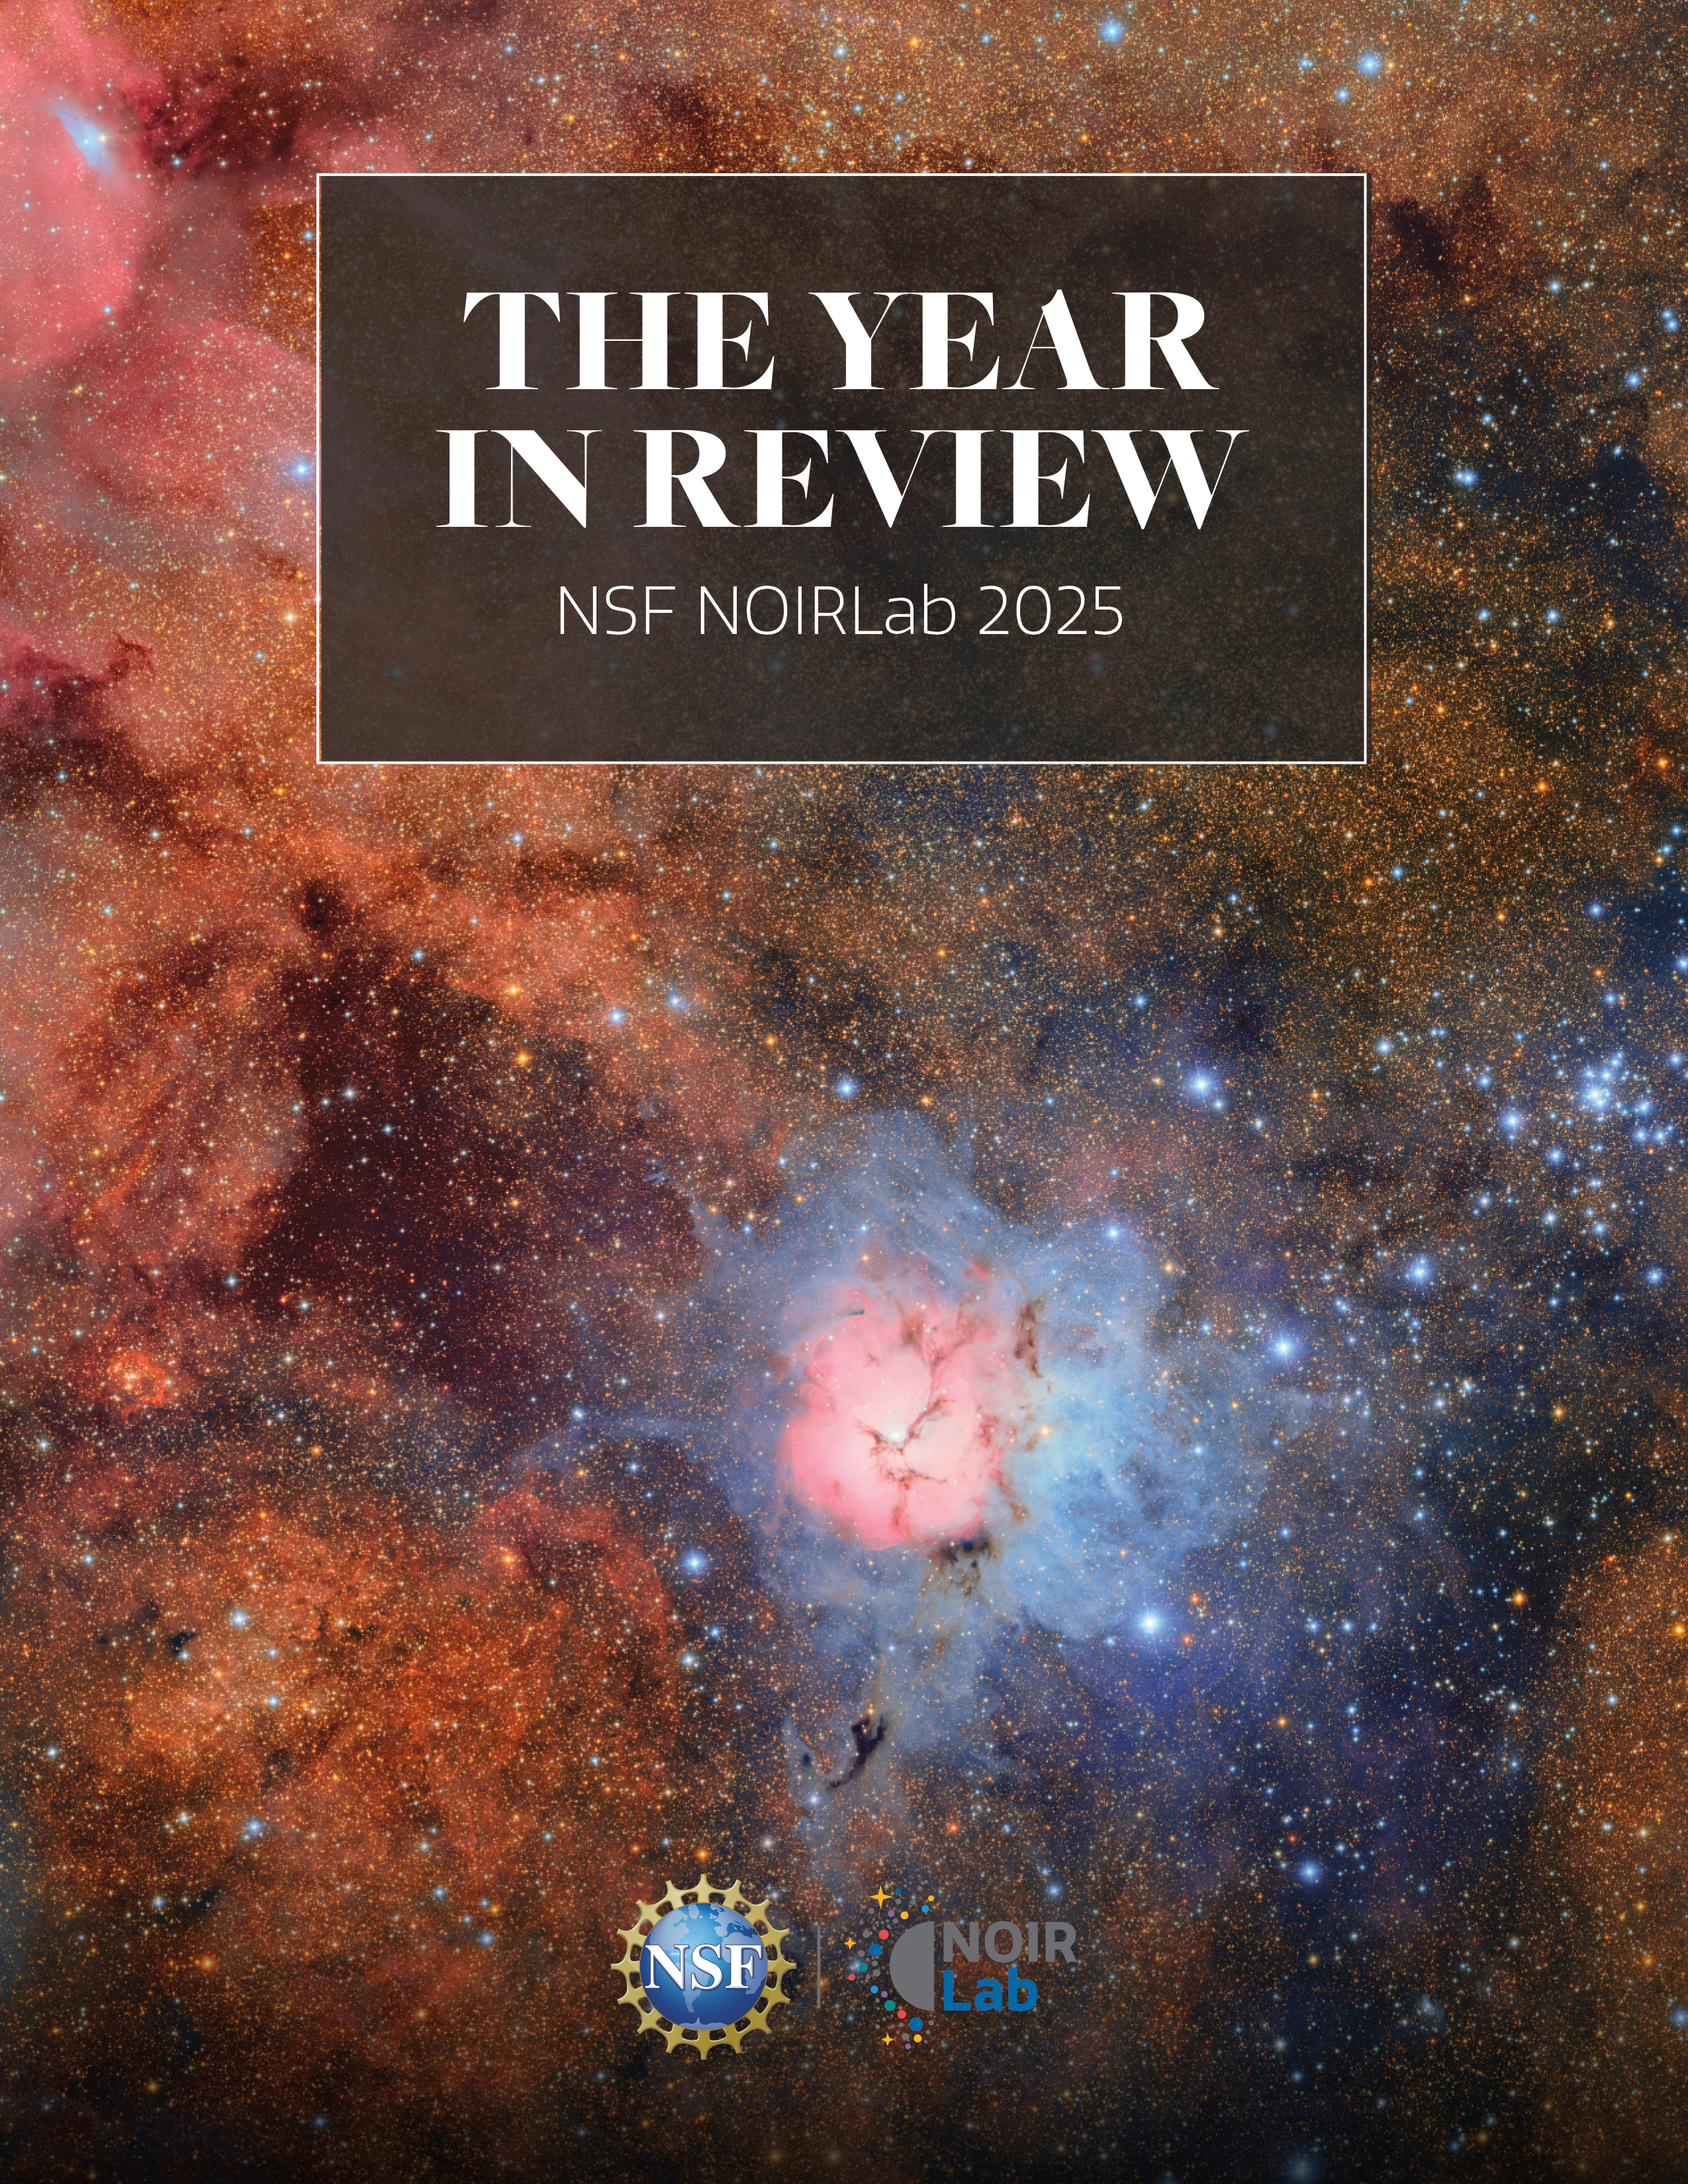

NSF NOIRLab 2025 Year in Review cover

NSF NOIRLab, funded by the U.S. National Science Foundation, has released its 2025 Year in Review. Designed to provide a comprehensive, transparent account of NOIRLab’s successes in 2025, this new publication chronicles a year of major discoveries, technological progress, and expanding global engagement across the organization’s Programs, projects, and scientific communities.

Credit: NOIRLab/NSF/AURA